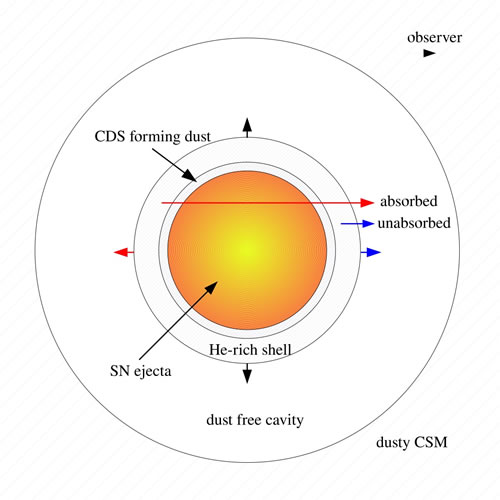

Schematic illustration around SN 2006jc

Schematic illustration showing the geometry of the newly formed (CDS forming dust shell) and pre-existing dust (dusty CSM) around SN 2006jc that gave rise to the infrared echoes.

Credit: International Gemini Observatory/NOIRLab/NSF/AURA